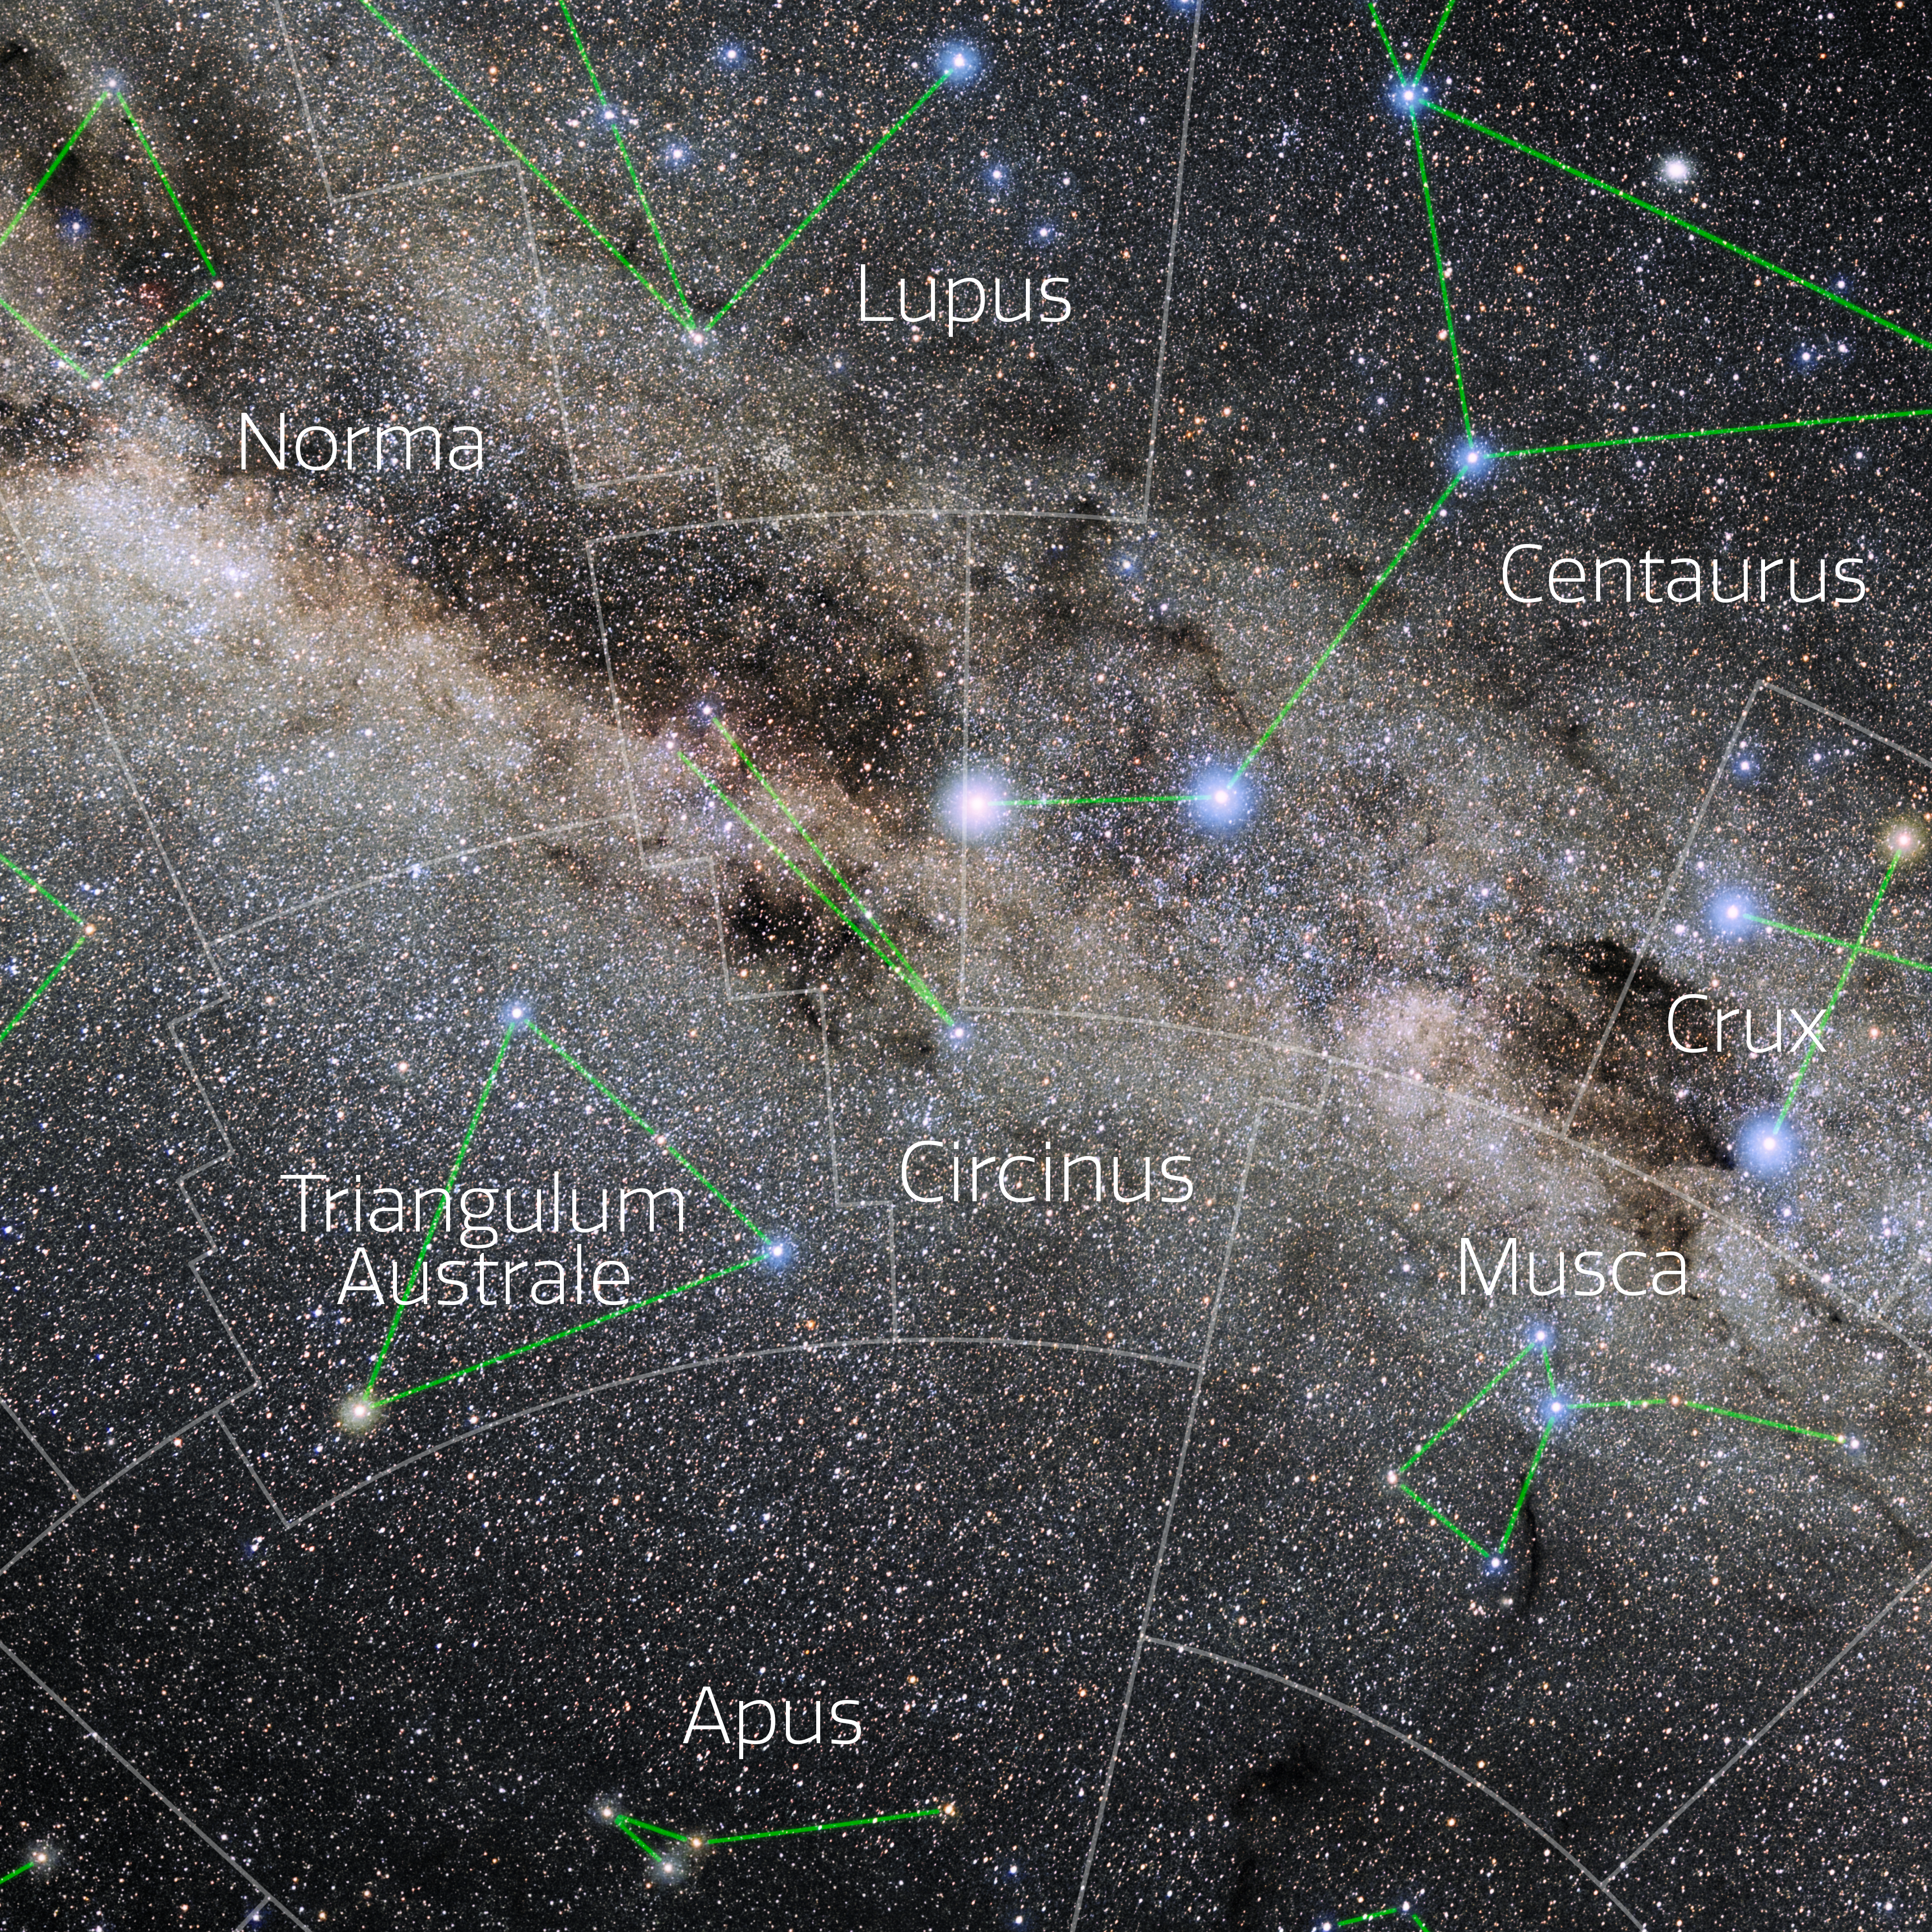

Circinus (Annotated)

Photo of the constellation Circinus with annotations from IAU and Sky & Telescope. Here is the non-annotated version.

Credit: E. Slawik/NOIRLab/NSF/AURA/M. Zaman